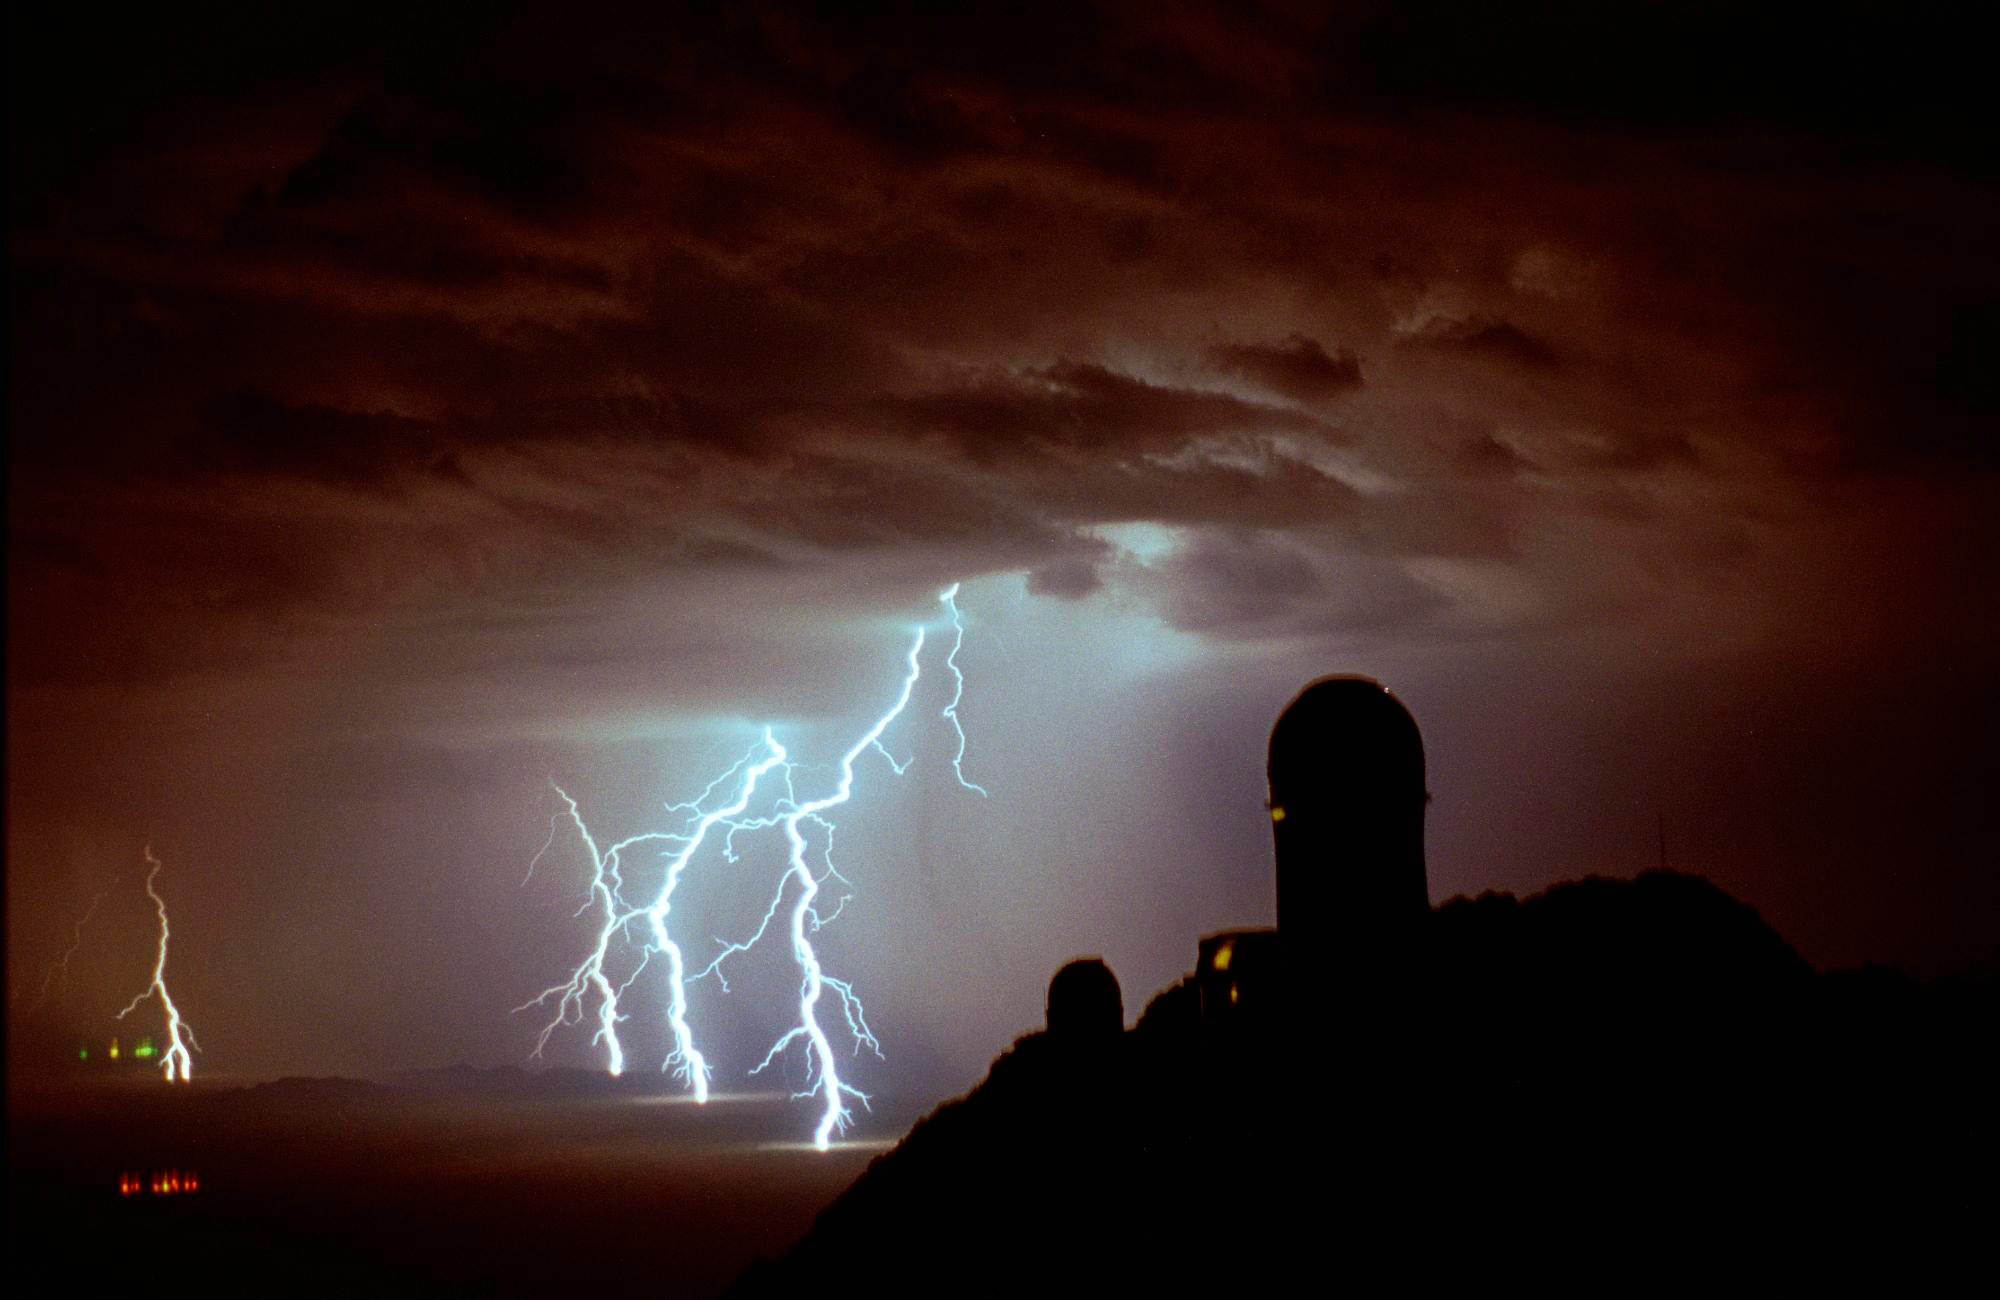

Lightning at Kitt Peak

Lightning atop Kitt Peak, looking to the north-west, with the Mayall 4-meter telescope silhouetted against the stormy sky.

Taken by Adam Block in July 1998.

This picture was a twenty second exposure using Fuji 800 film with a 50mm camera lens. To most people's surprise, good lightning shots are not difficult to take. You need to have a manual camera with a bulb setting, which you set on a stable surface or tripod. All that is then necessary is to keep the shutter open until at least one lightning flash has occurred, and then release. You can also keep the shutter open for any number of lightning bolts of any kind. However, certain conditions make taking such pictures easier. If the sky is not especially dark, then one must shorten the length of an exposure while waiting for lightning. Also, if the storm is very close the lightning will be seen over the entire sky, so having the storm at a distance makes it easier to capture many strokes (and a bit safer as well). This particular storm was around fifteen to twenty miles away, and you can see how well the lightning illuminates the ground.

Credit: Adam Block/NOIRLab/NSF/AURA/